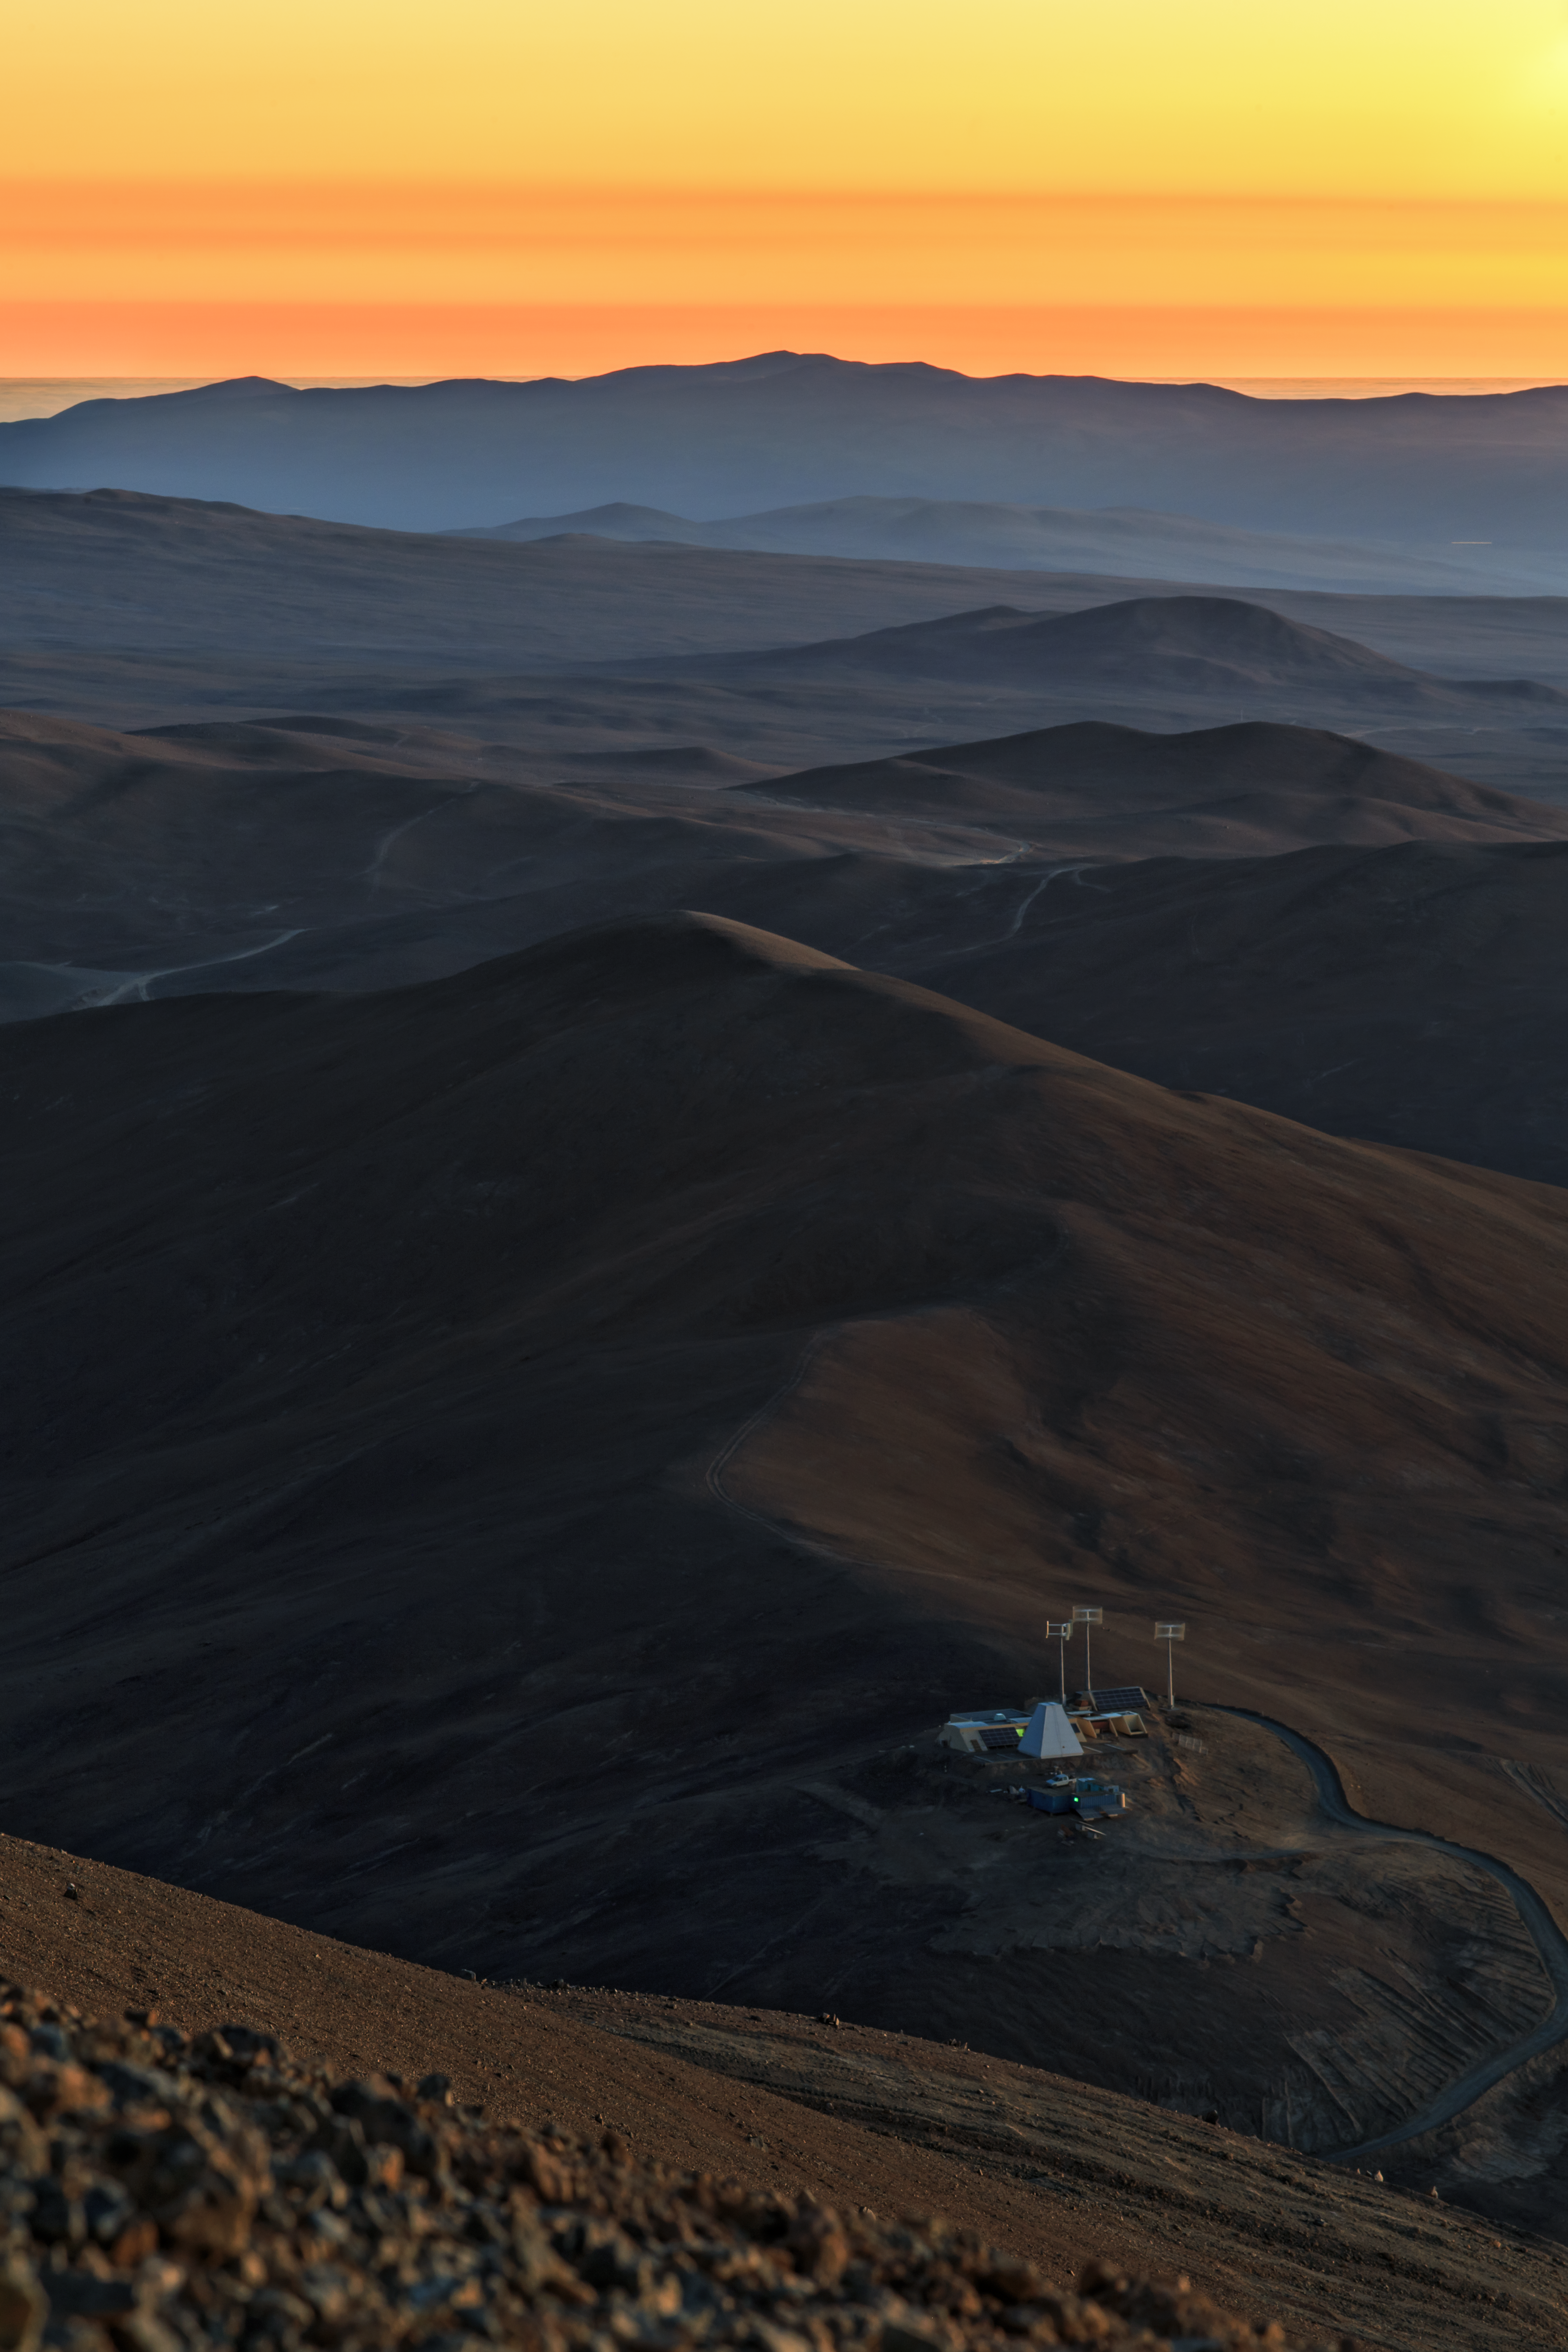

Atacama sunset

The contours of the Atacama desert are starkly silhouetted against the rich orange of the setting sun during the ESO Ultra HD Expedition.

Credit: ESO/B. Tafreshi (twanight.org)